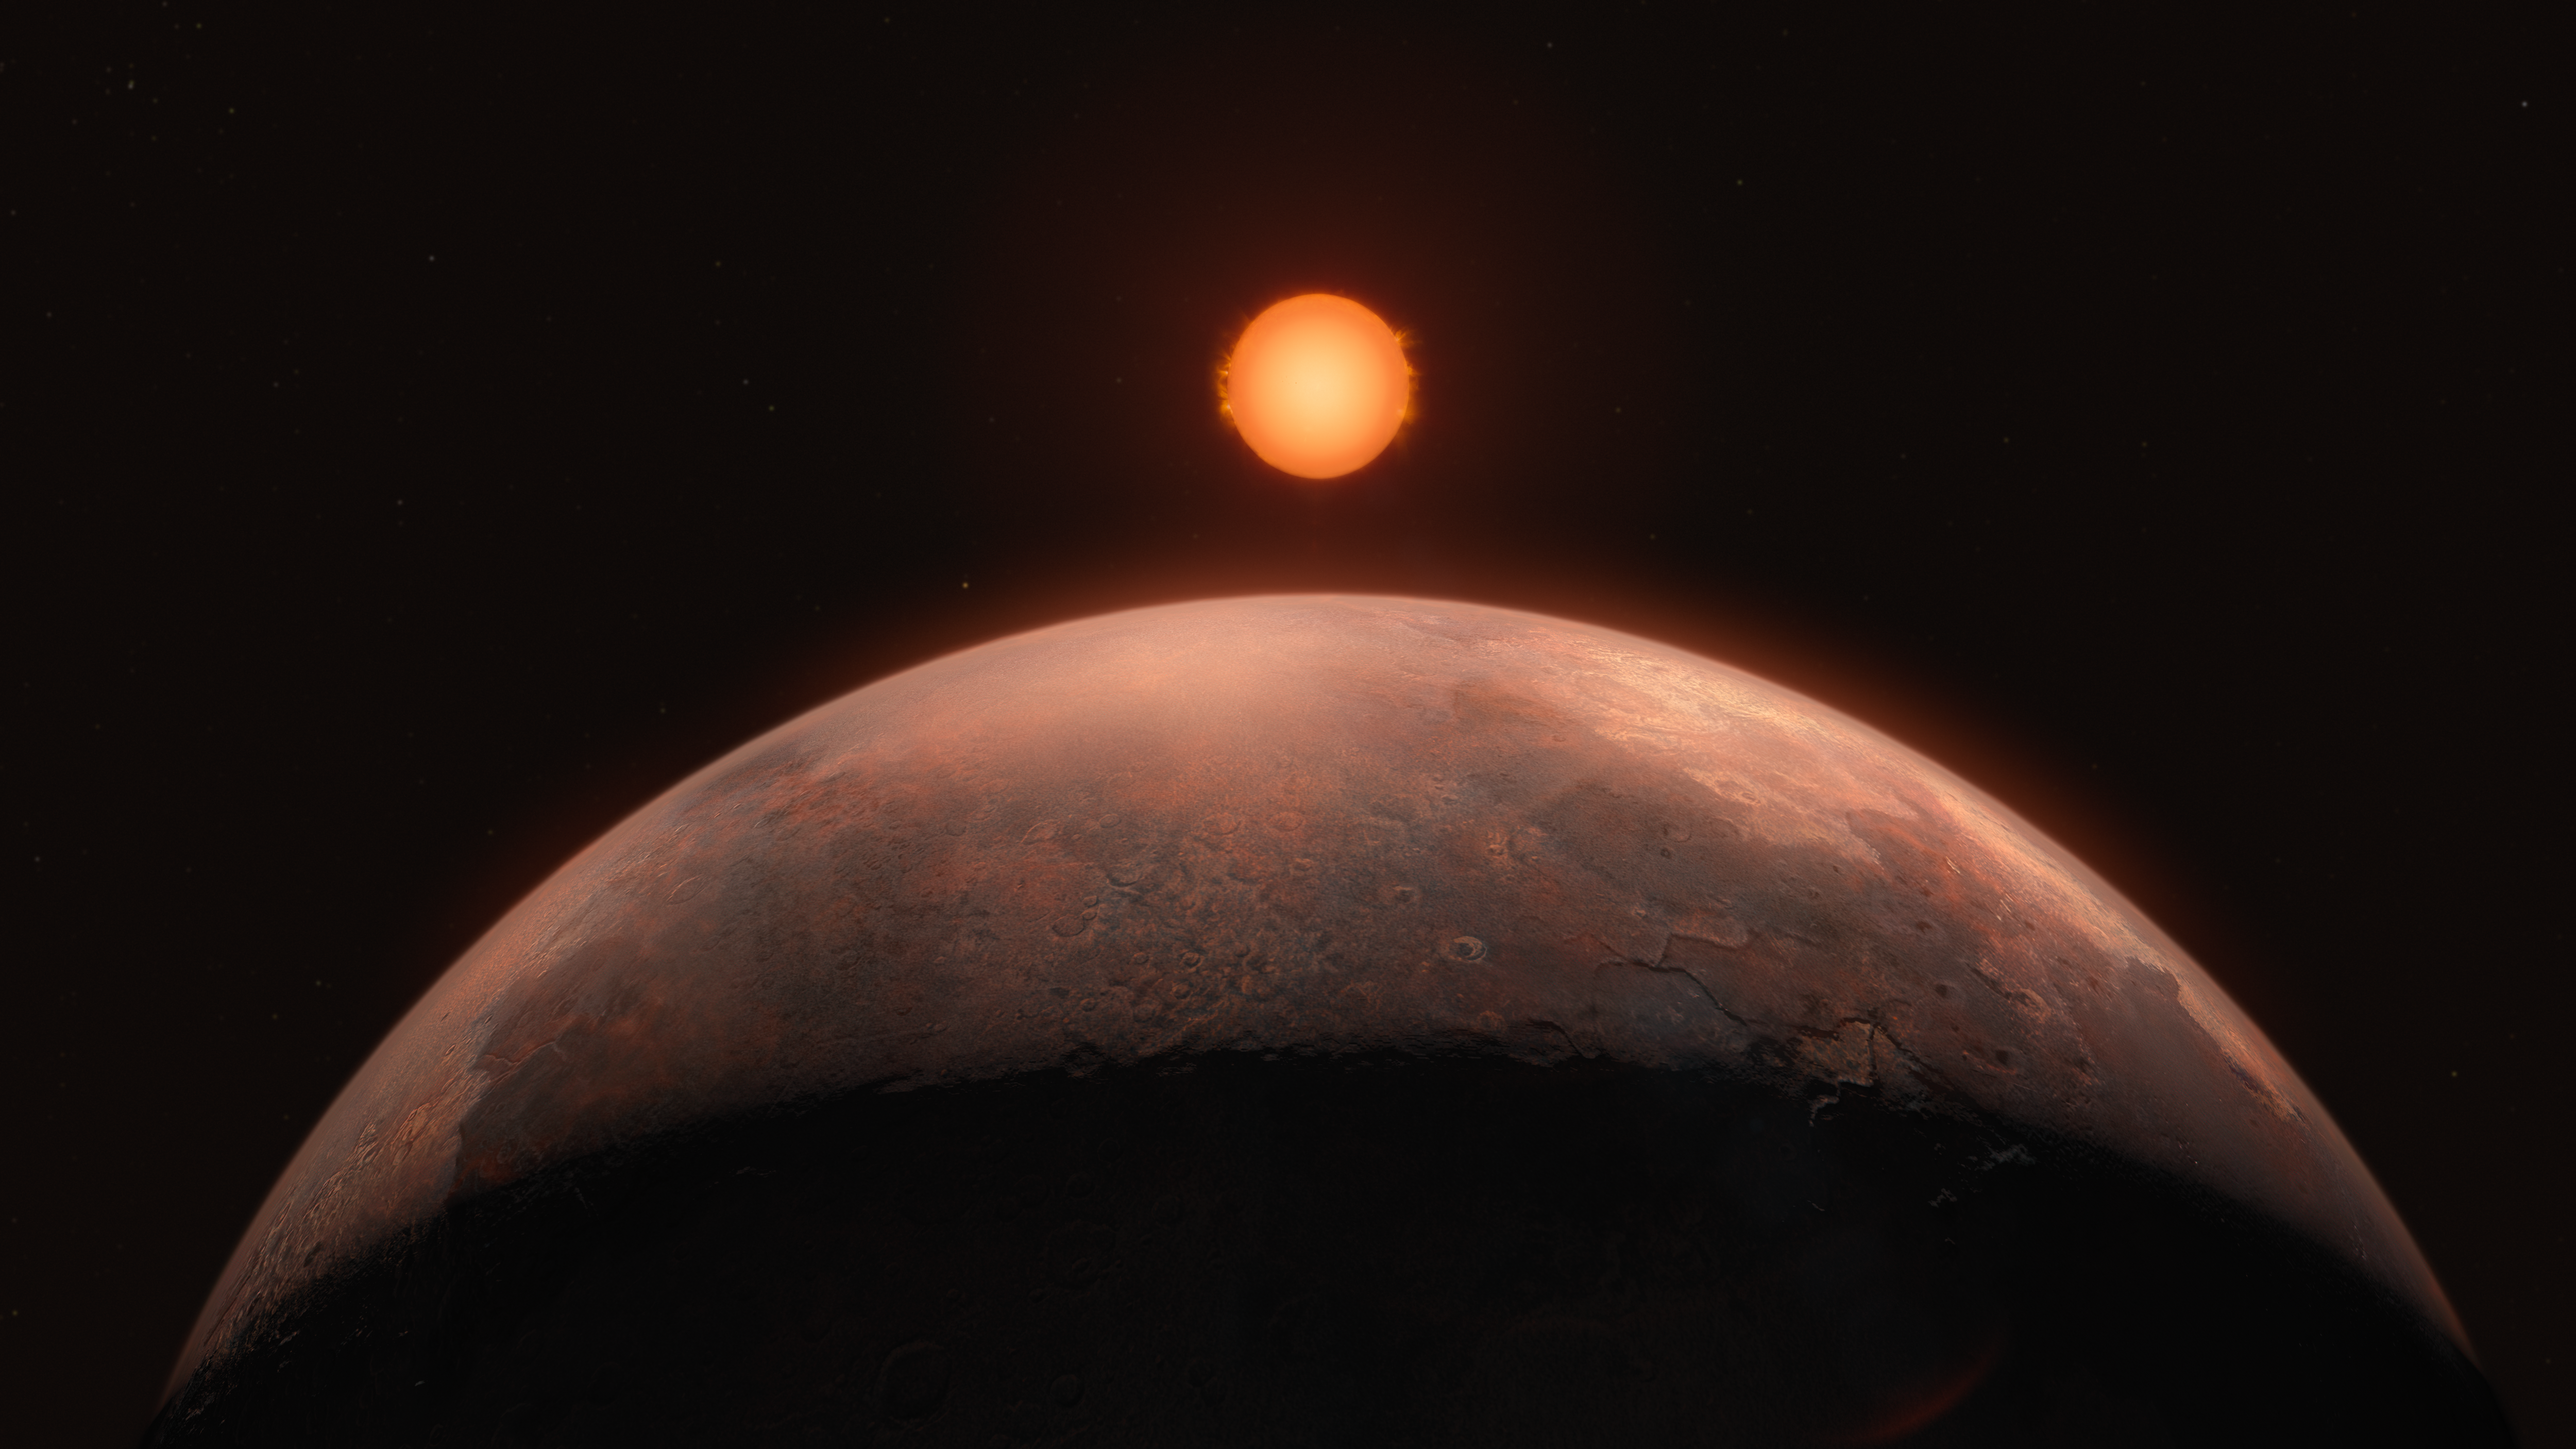

Artist’s impression of a sub-Earth-mass planet orbiting Barnard’s star

This artist’s impression shows Barnard b, a sub-Earth-mass planet that was discovered orbiting Barnard’s star. Its signal was detected with the ESPRESSO instrument on ESO’s Very Large Telescope (VLT), and astronomers were able to confirm it with data from other instruments. An earlier promising detection in 2018 around the same star could not be confirmed by these data. On this newly discovered exoplanet, which has at least half the mass of Venus but is too hot to support liquid water, a year lasts just over three Earth days.

Credit: ESO/M. Kornmesser